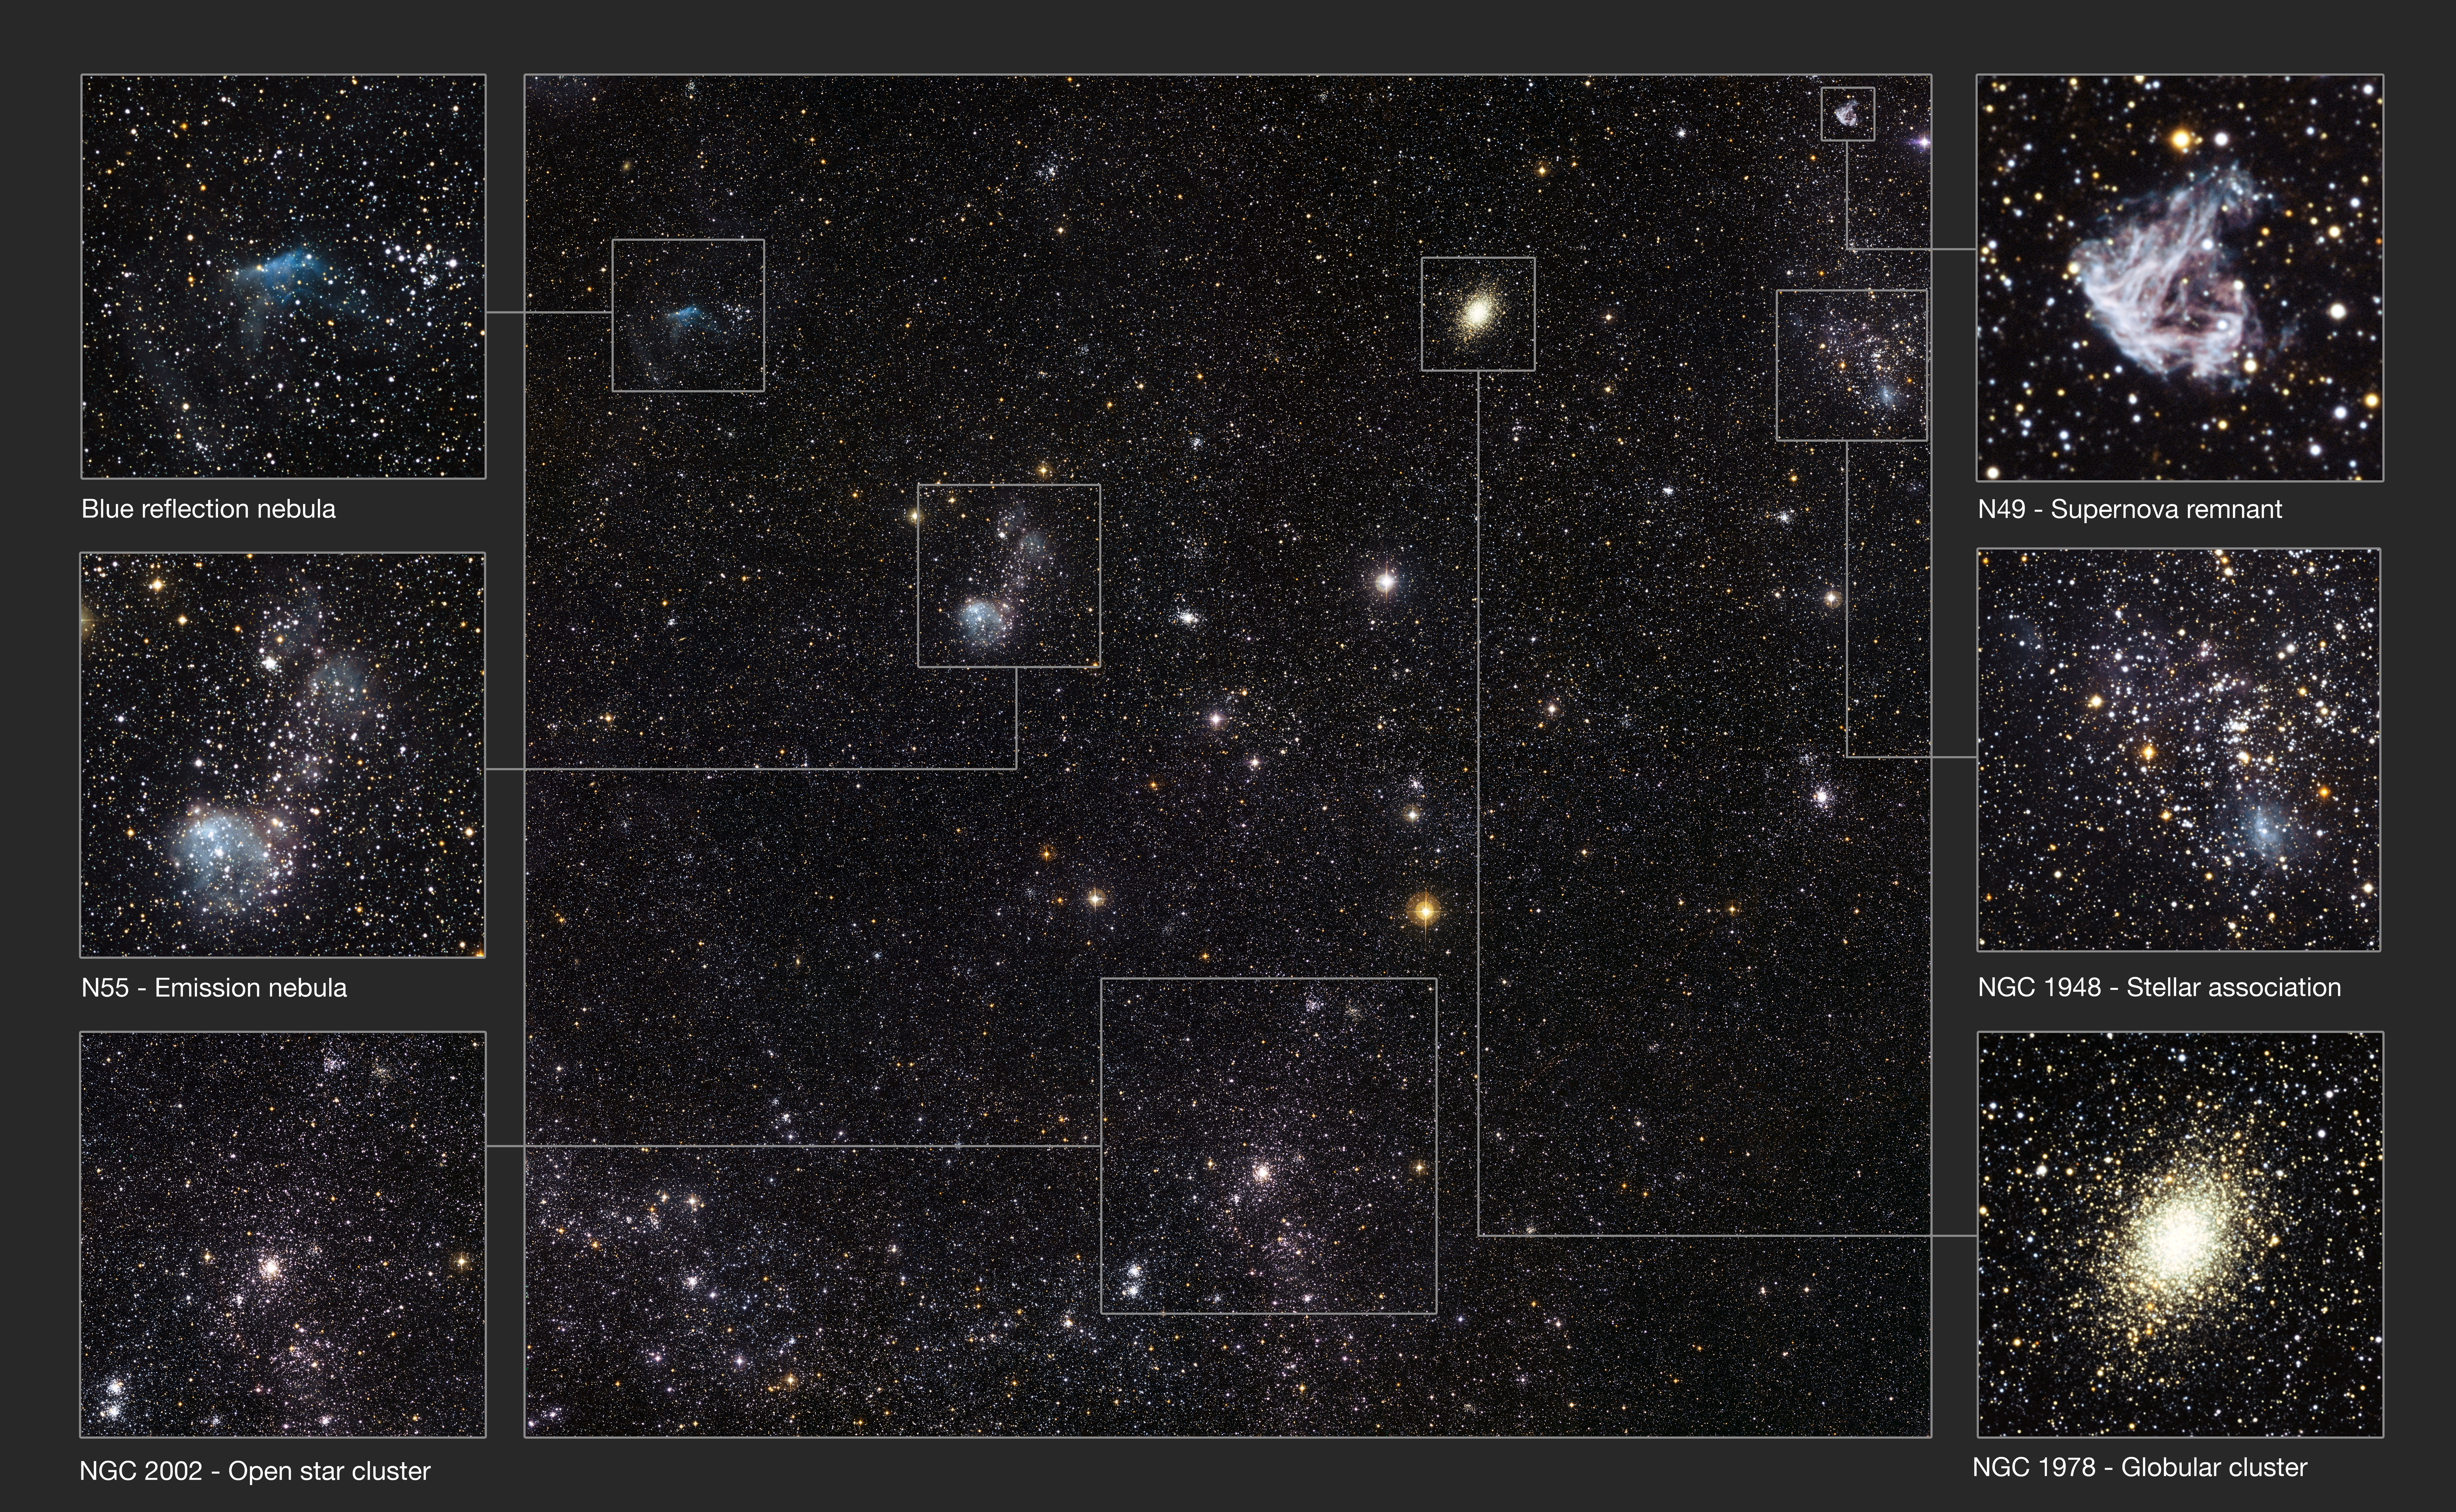

Detailed annotated view of a section of the Large Magellanic Cloud

This spectacular new image from the Wide Field Imager on the MPG/ESO 2.2-metre telescope at ESO’s La Silla Observatory in Chile reveals a celestial menagerie of different objects and phenomena in part of the Large Magellanic Cloud, a small companion galaxy to our own Milky Way. Many clusters are visible including an unusually young globular cluster and the remains of a brilliant supernovae explosion. A selection of objects are labelled and shown as enlarged cutouts.

Credit: ESO